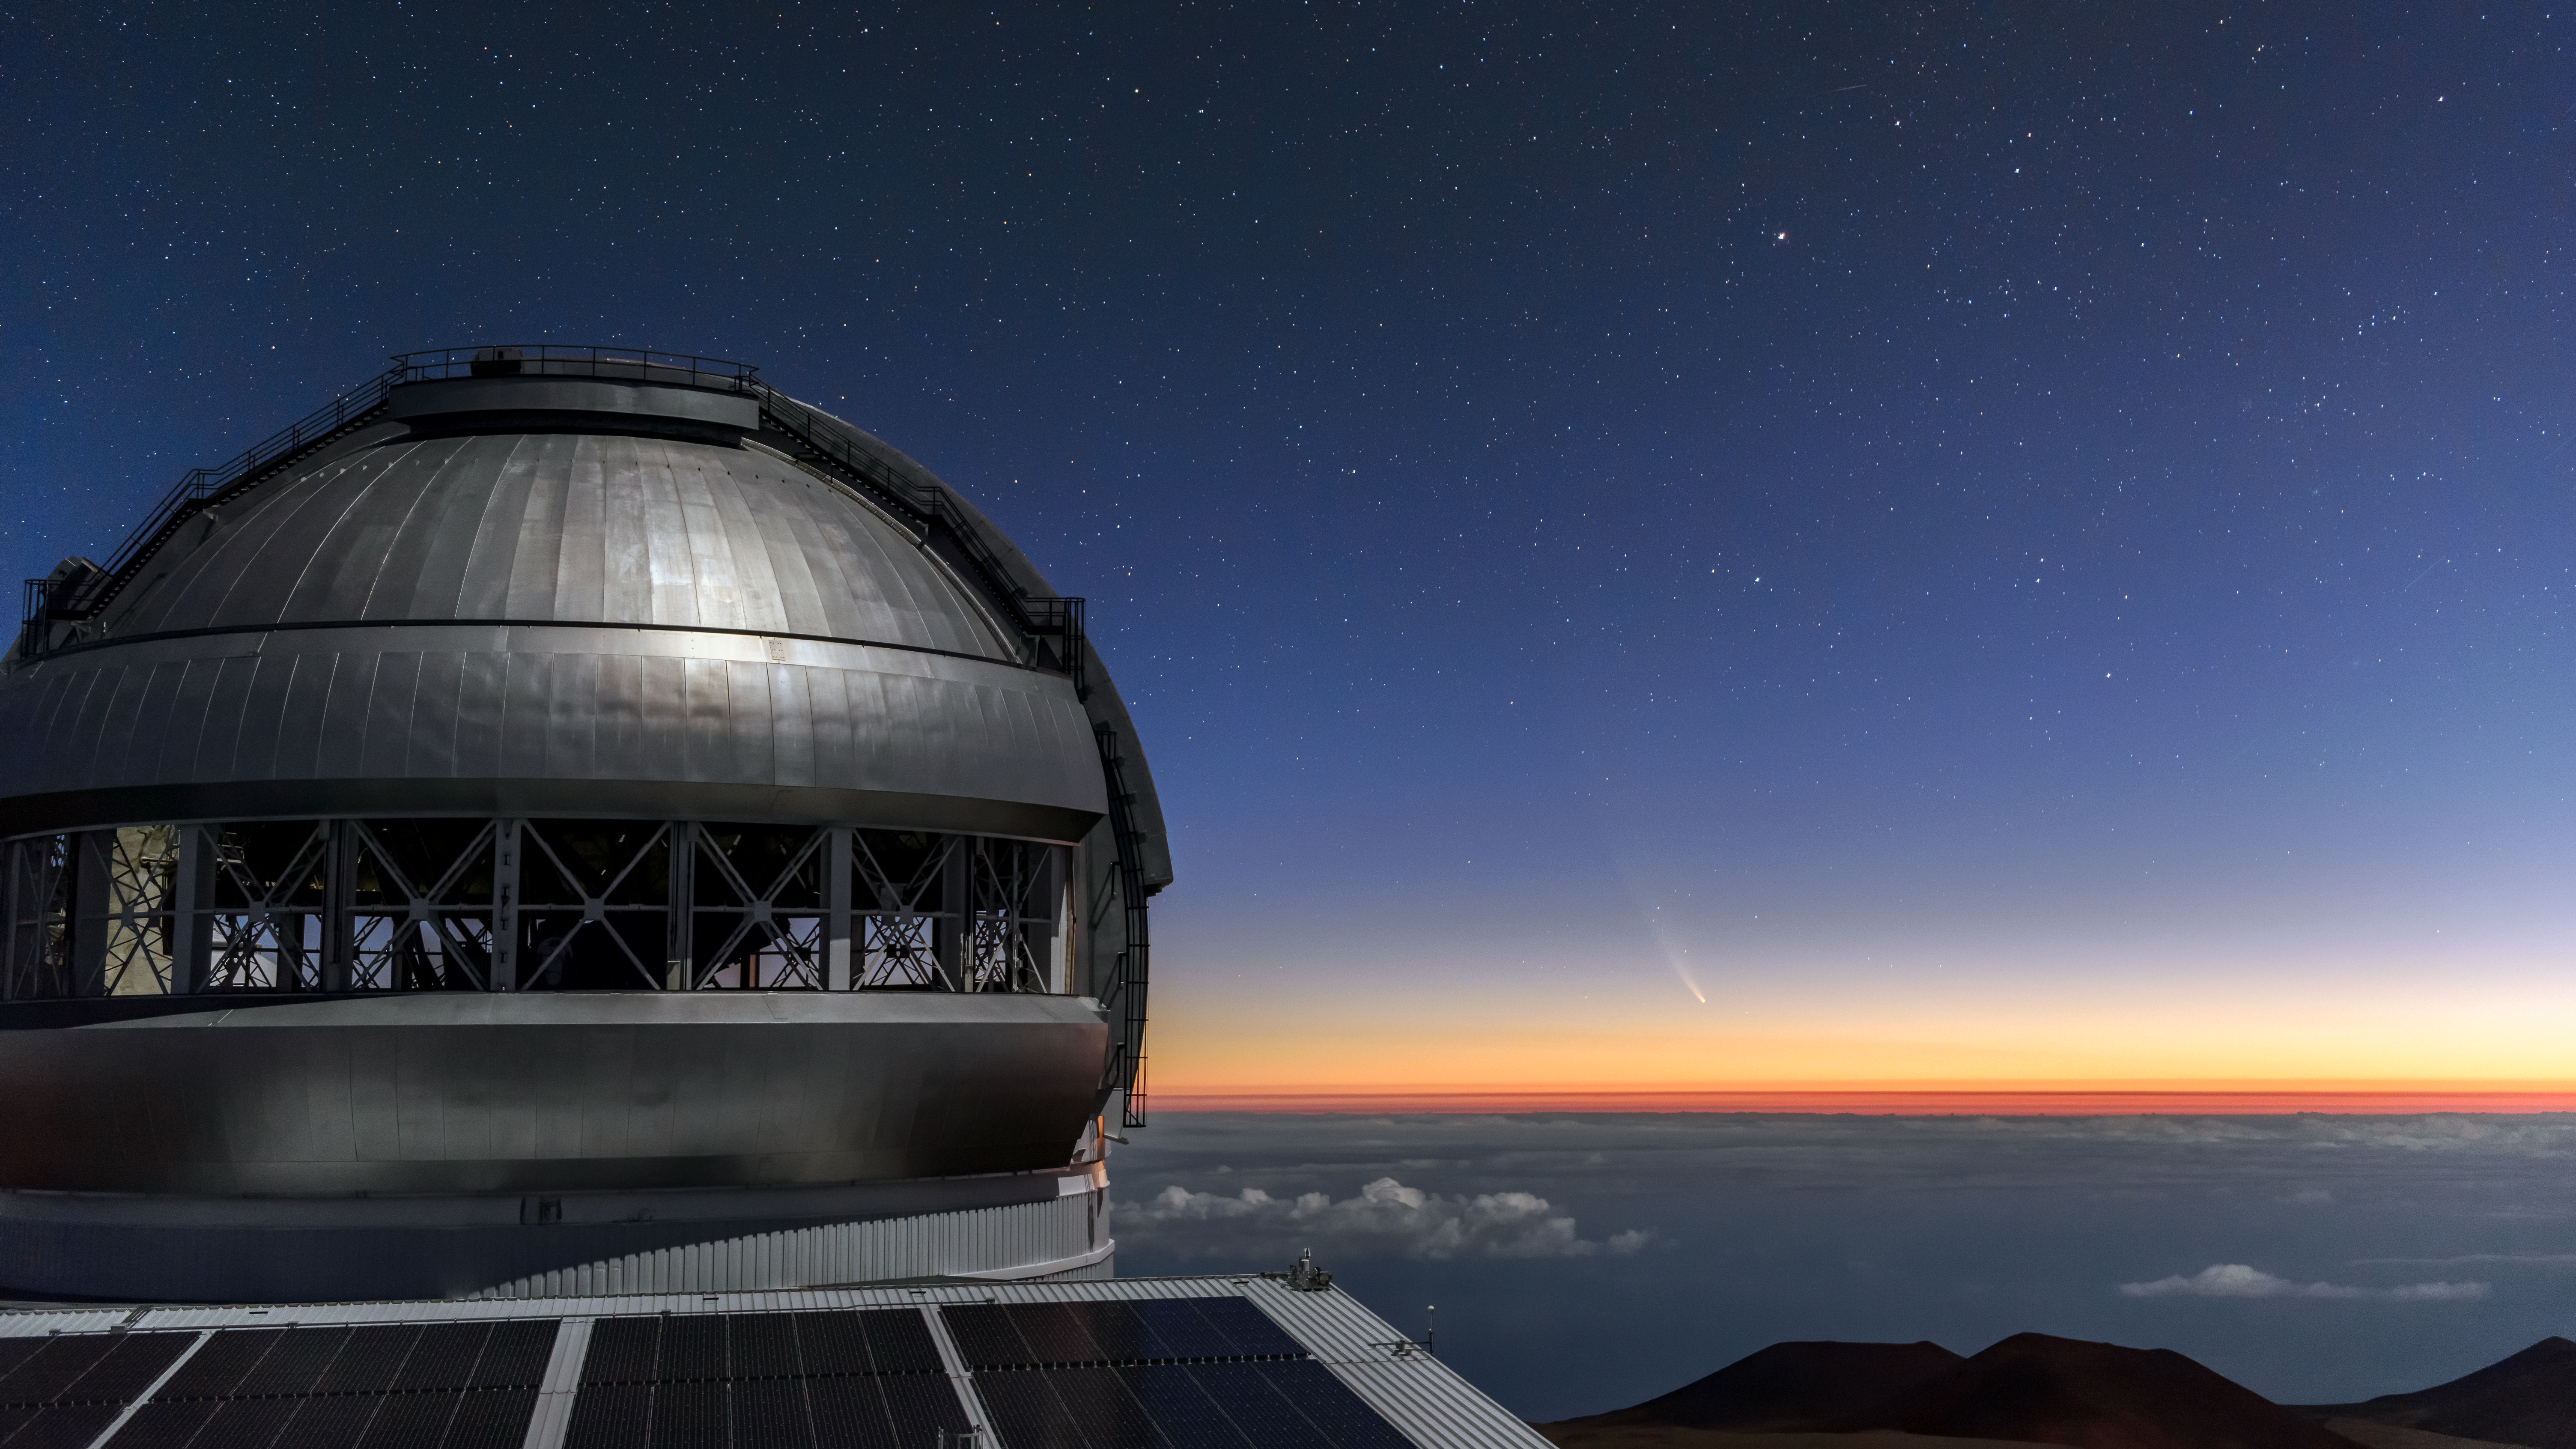

Comet NEOWISE Over Gemini North

Comet NEOWISE — technically known as C/2020 F3 (NEOWISE) — is visible in this spectacular image of the pre-dawn sky to the right (East) of the Gemini North telescope on Maunakea in Hawai‘i, one of the pair of telescopes of the international Gemini Observatory, a Program of NSF NOIRLab. The image was taken Sunday 12 July 2020.

Credit: International Gemini Observatory/NOIRLab/NSF/AURA/J. Chu